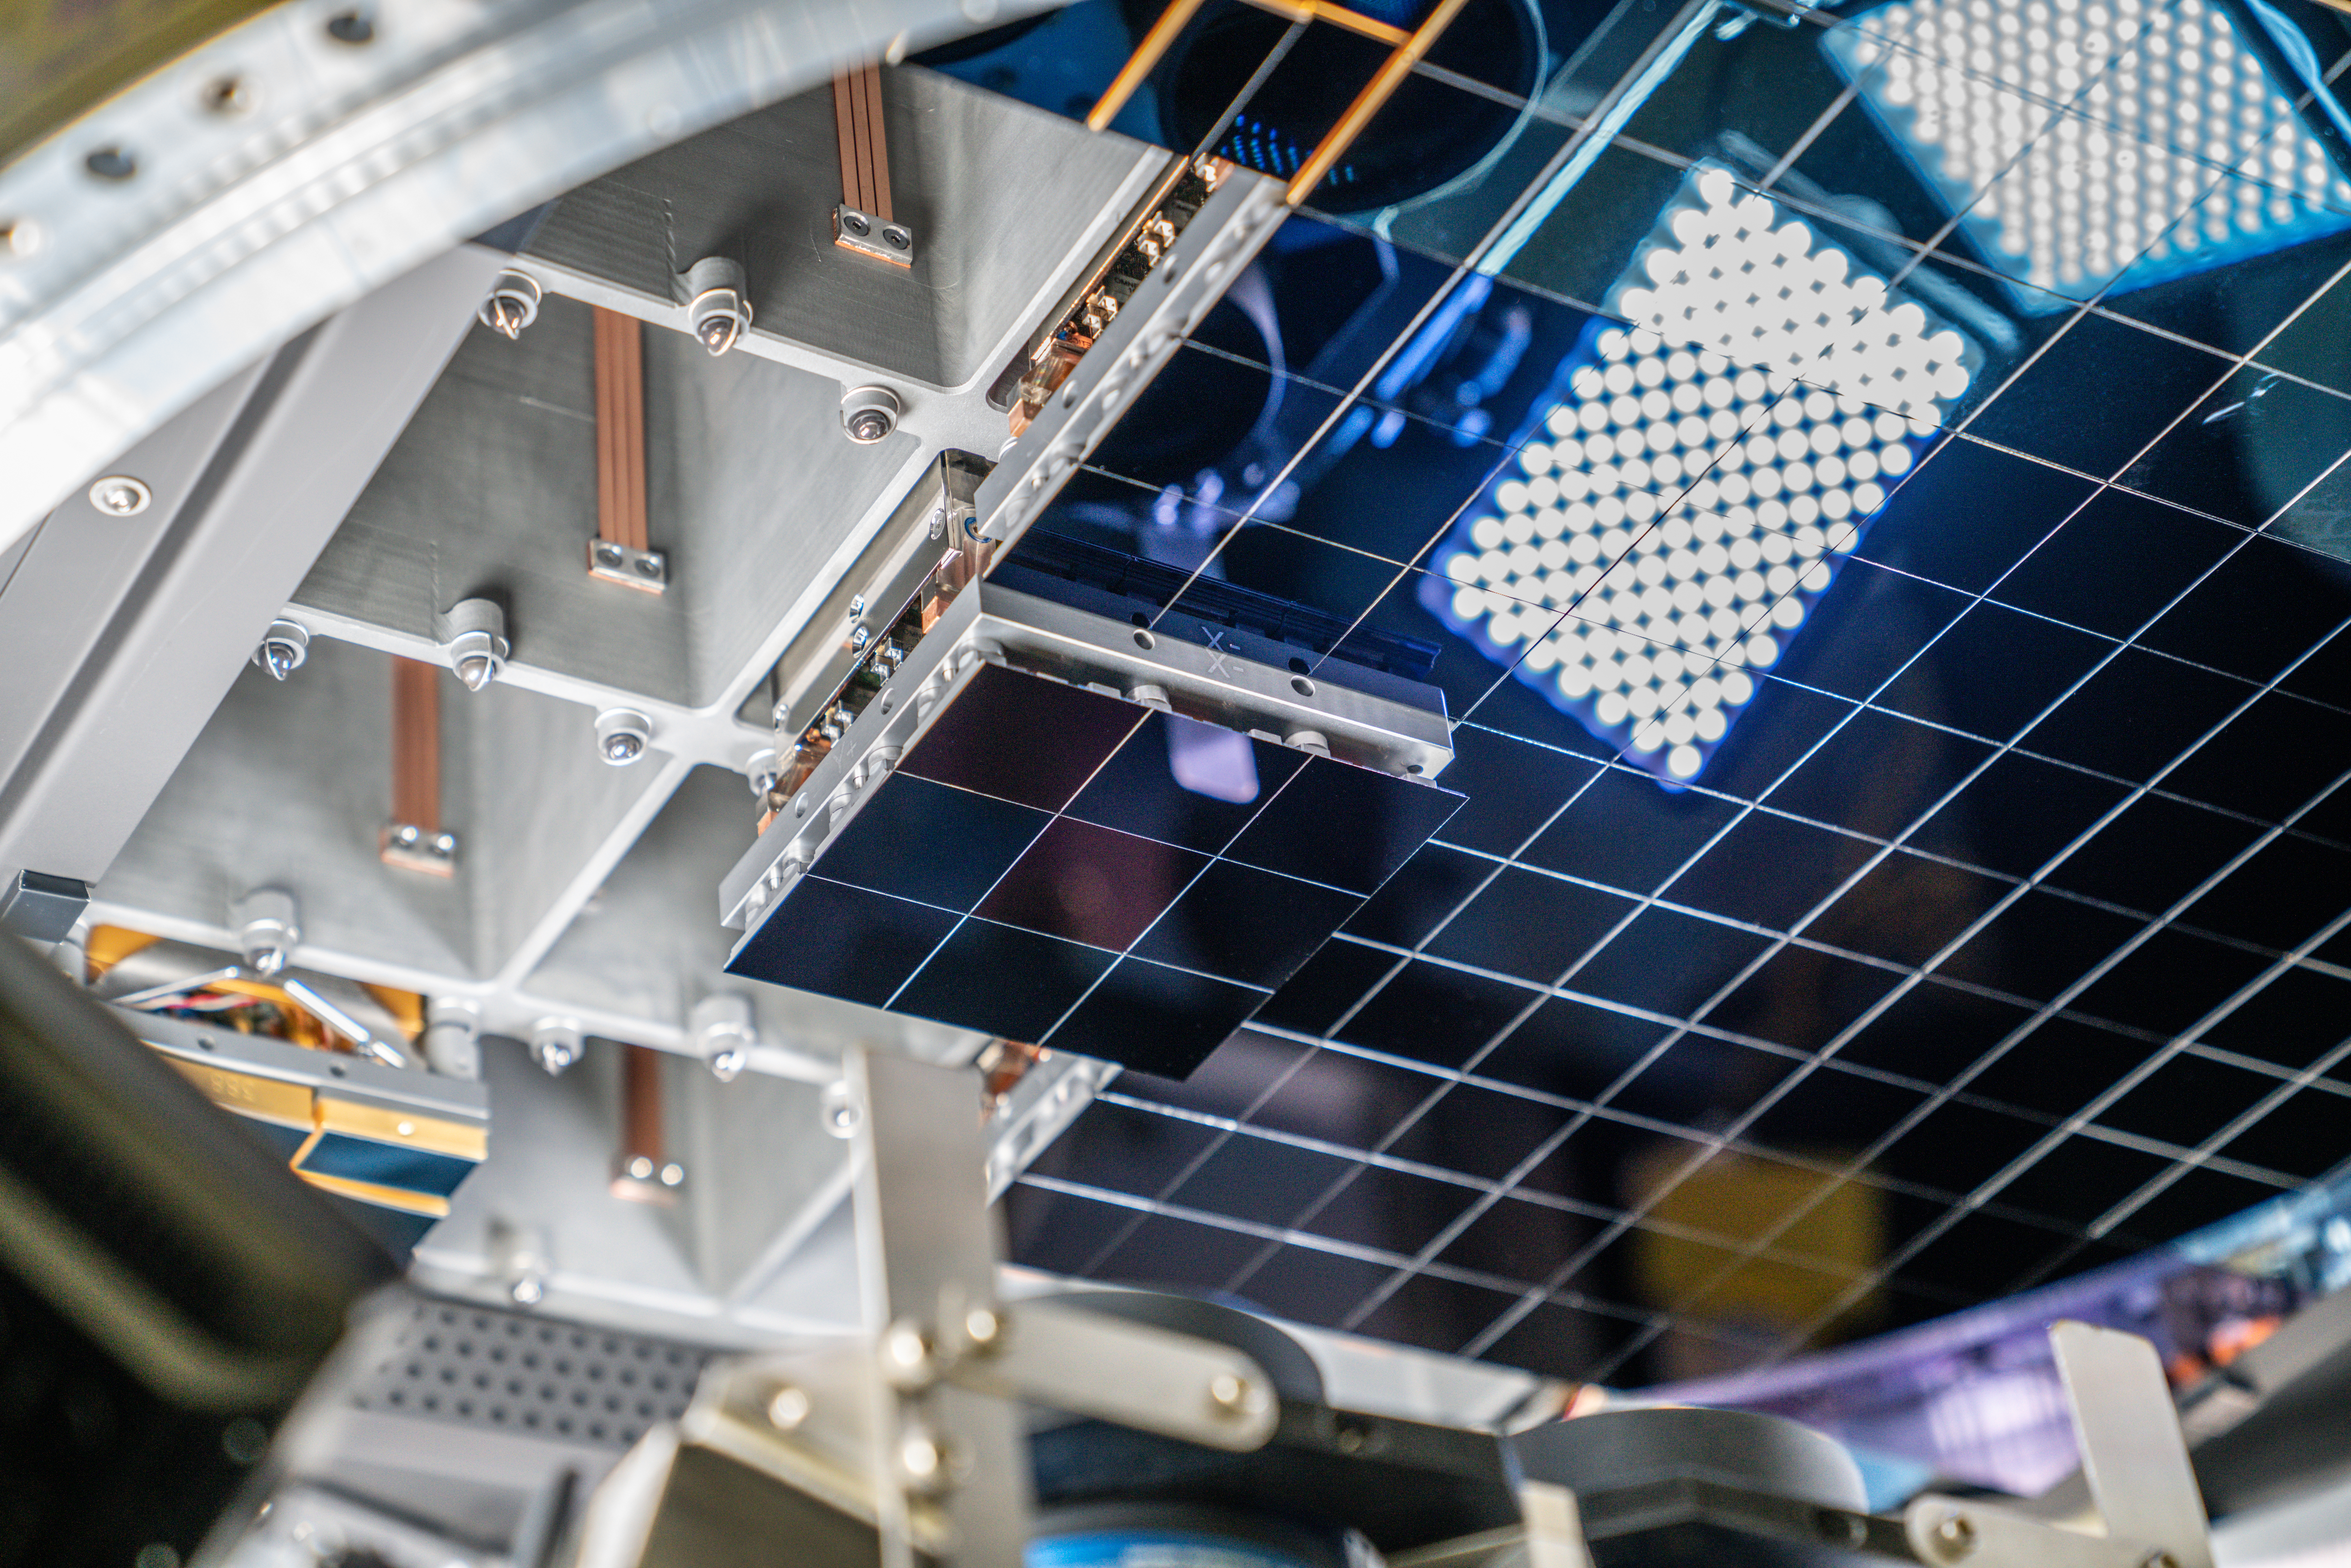

Vera C. Rubin Observatory LSST Camera Focal Plane Build 110

The 14th RTM to be installed was a particularly challenging installation which required a couple stops and conferences to discuss solutions before finally succeeding.

Credit: Jacqueline Orrell/SLAC National Accelerator Laboratory